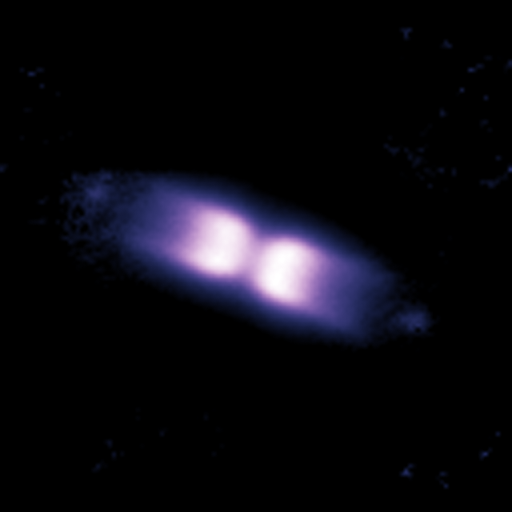

Shell around V445 Puppis (March 2007)

Using the NACO adaptive optics instrument on ESO’s Very Large Telescope and its ability to obtain images as sharp as if taken from space, astronomers looked at a bipolar shell ejected by a “vampire star”, which underwent an outburst after gulping down part of its companion’s matter.

Credit: ESO